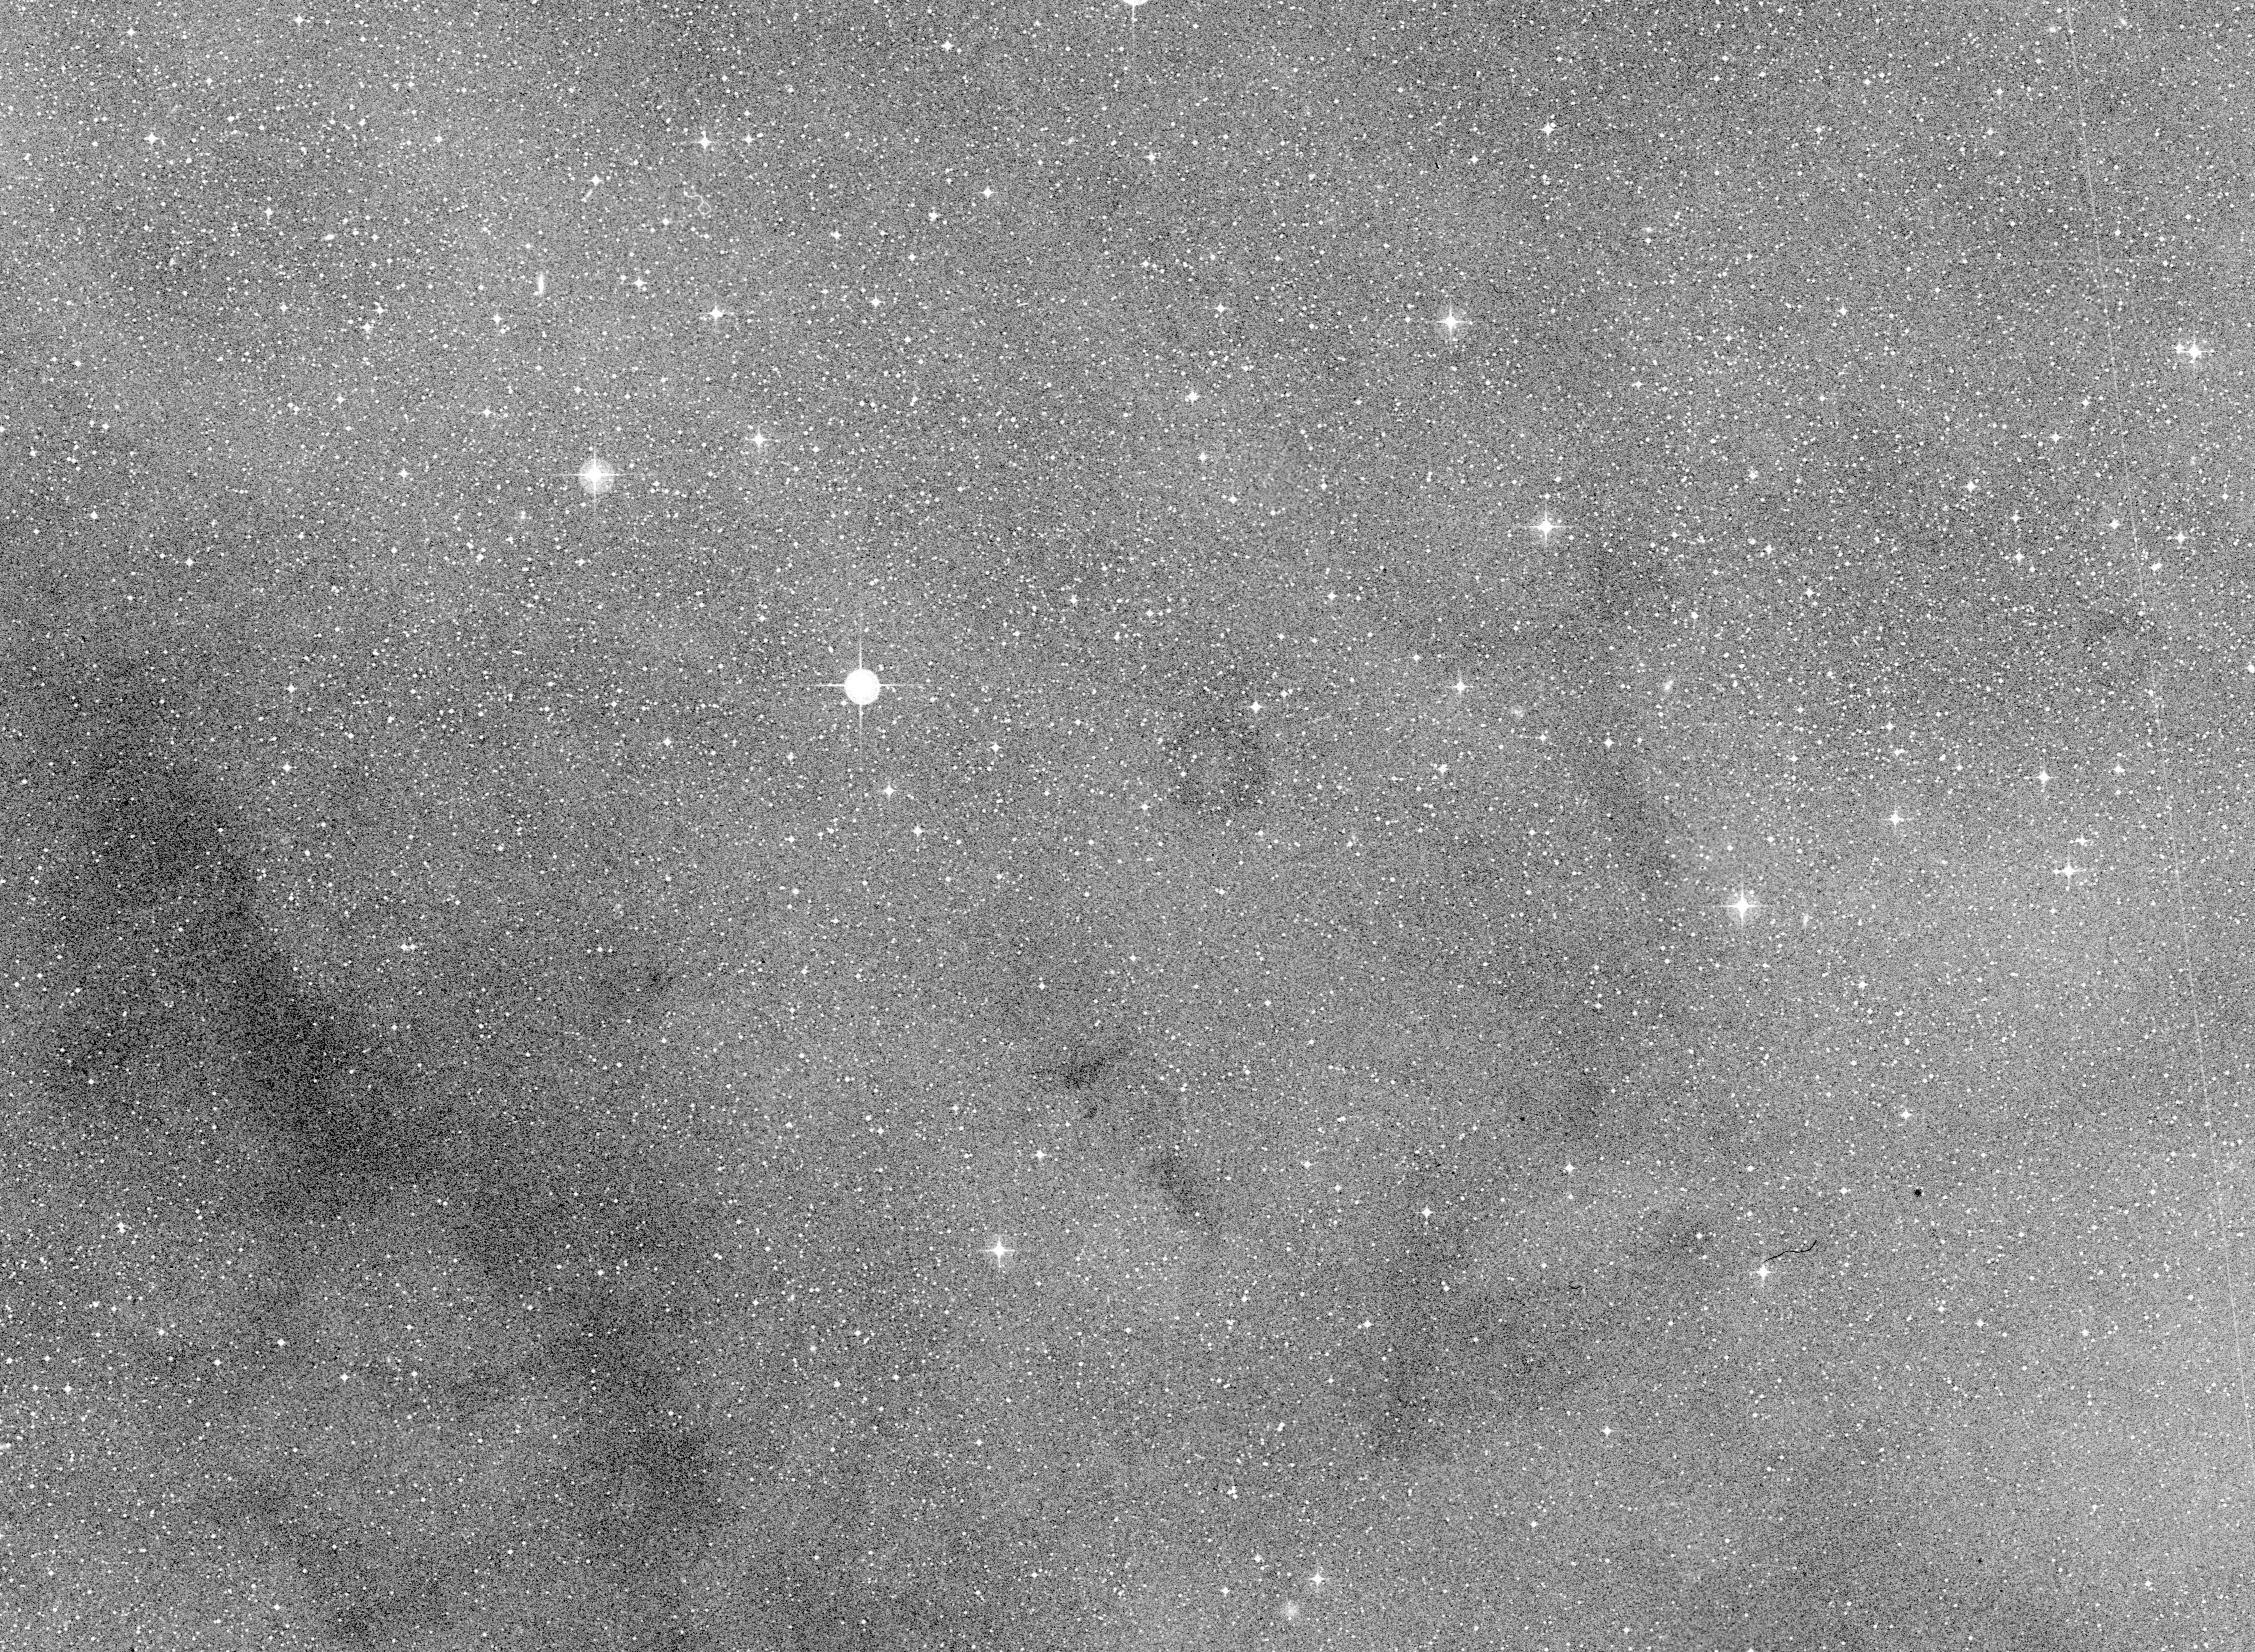

Minor planet (4015) / comet Wilson–Harrington

Wide-field image around the Minor Planet (4015) / Comet Wilson–Harrington.

Credit: ESO